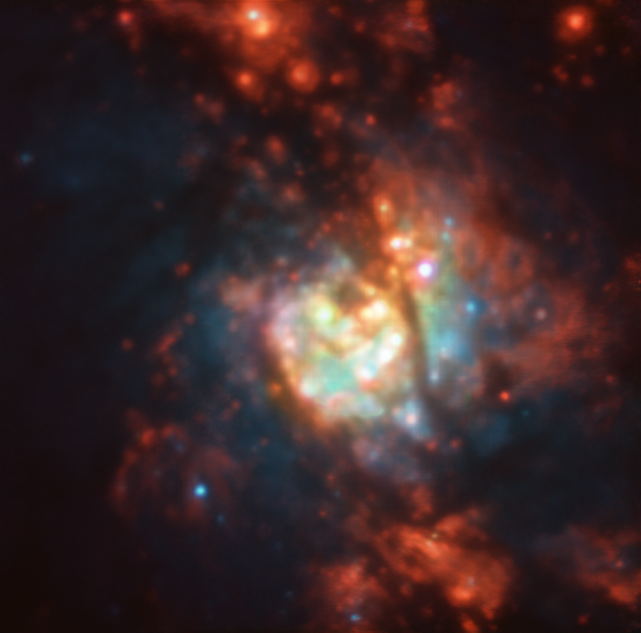

A Messy Nursery of Stars

The thousands of newly formed stars at the heart of NGC 5236 were imaged with the MUSE instrument, attached to ESO’s Very Large Telescope at Paranal Observatory in Chile. Referred to mostly as the Southern Pinwheel galaxy, NGC 5236 receives its common name from its beautiful spiral arm configuration and its location in a Southern Hemisphere constellation: Hydra. Bright regions of star formation light up this galaxy, including the region imaged here, located within the galaxy's centre.

With the right conditions, and commonly within the spiral arms of a galaxy, cold molecular clouds mostly composed of hydrogen gas can collapse and form into brand new stars. In larger clouds, the burning of a new star can create a domino effect, initiating the collapse of the surrounding gas into even more stars. Within a galaxy’s centre however, other processes are at play. The supermassive black hole at the centre of NGC 5236 funnels vast channels of material and matter towards itself; at the same time, it erratically spits matter and large quantities of energy outwards, making the huge amount of star formation around this galaxy's central region extra messy.

Credit: ESO/TIMER survey